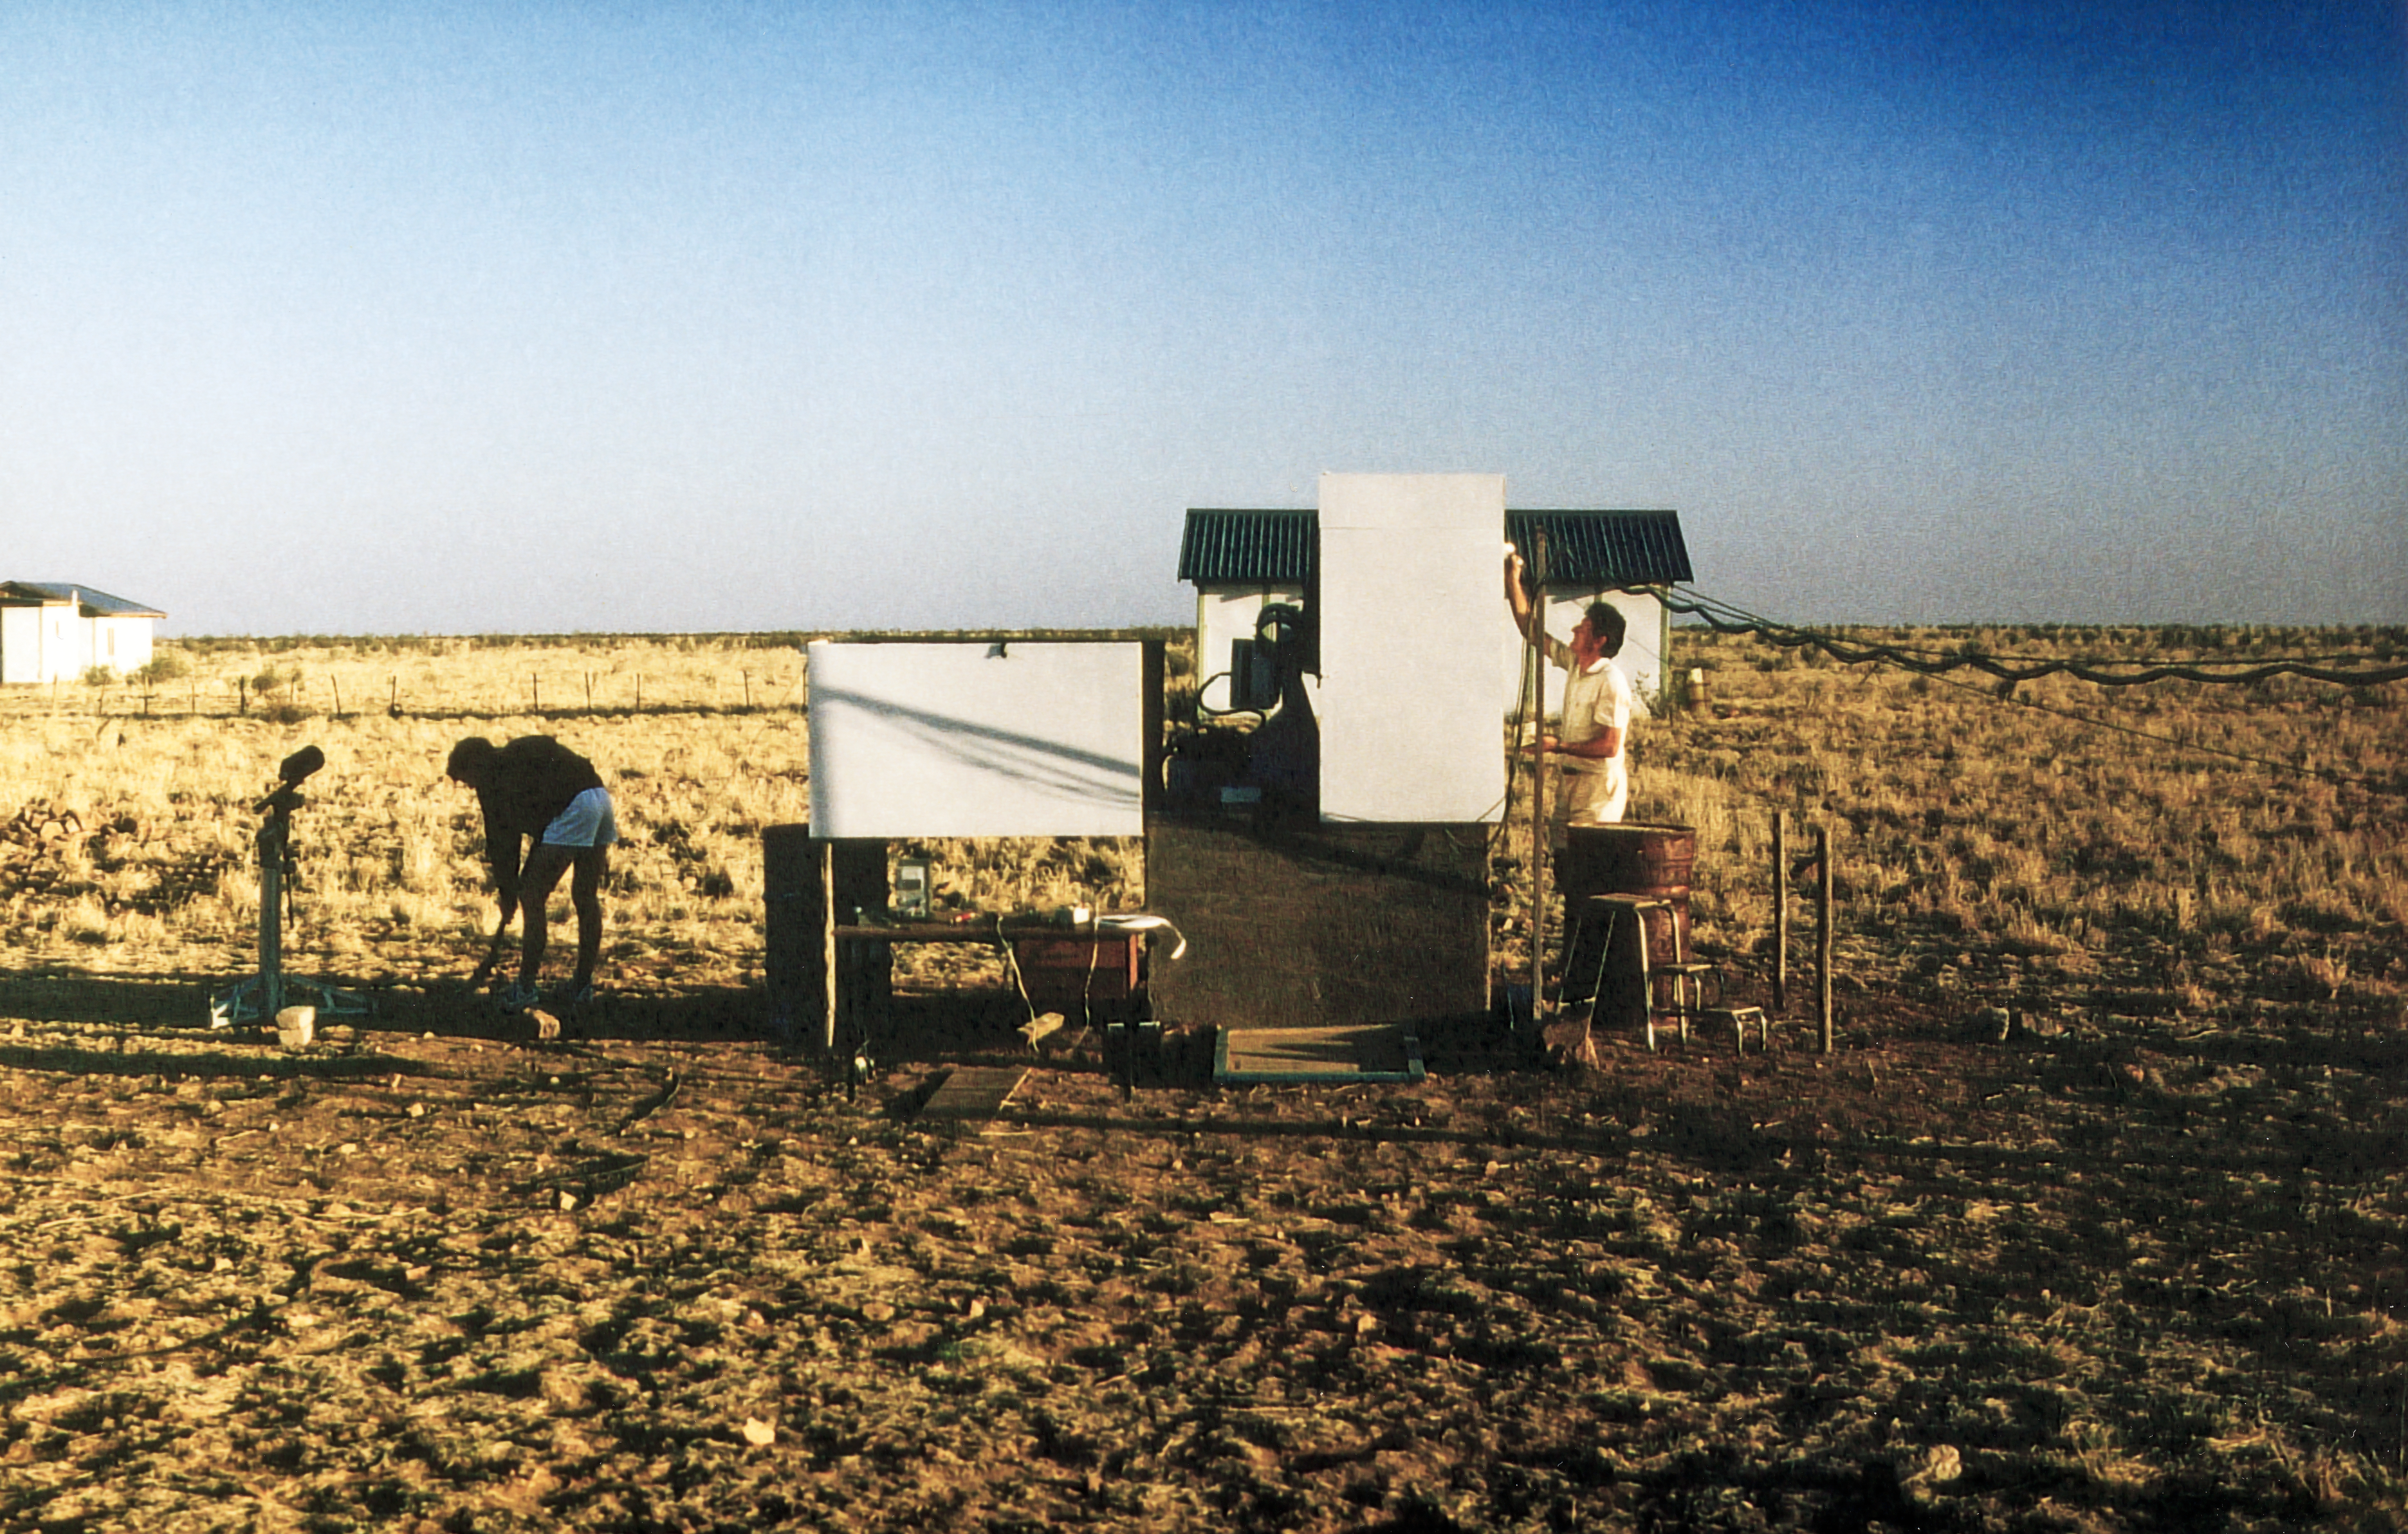

Site testing, Namibia

Photo taken during site testing in Namibia.

Credit: ESO